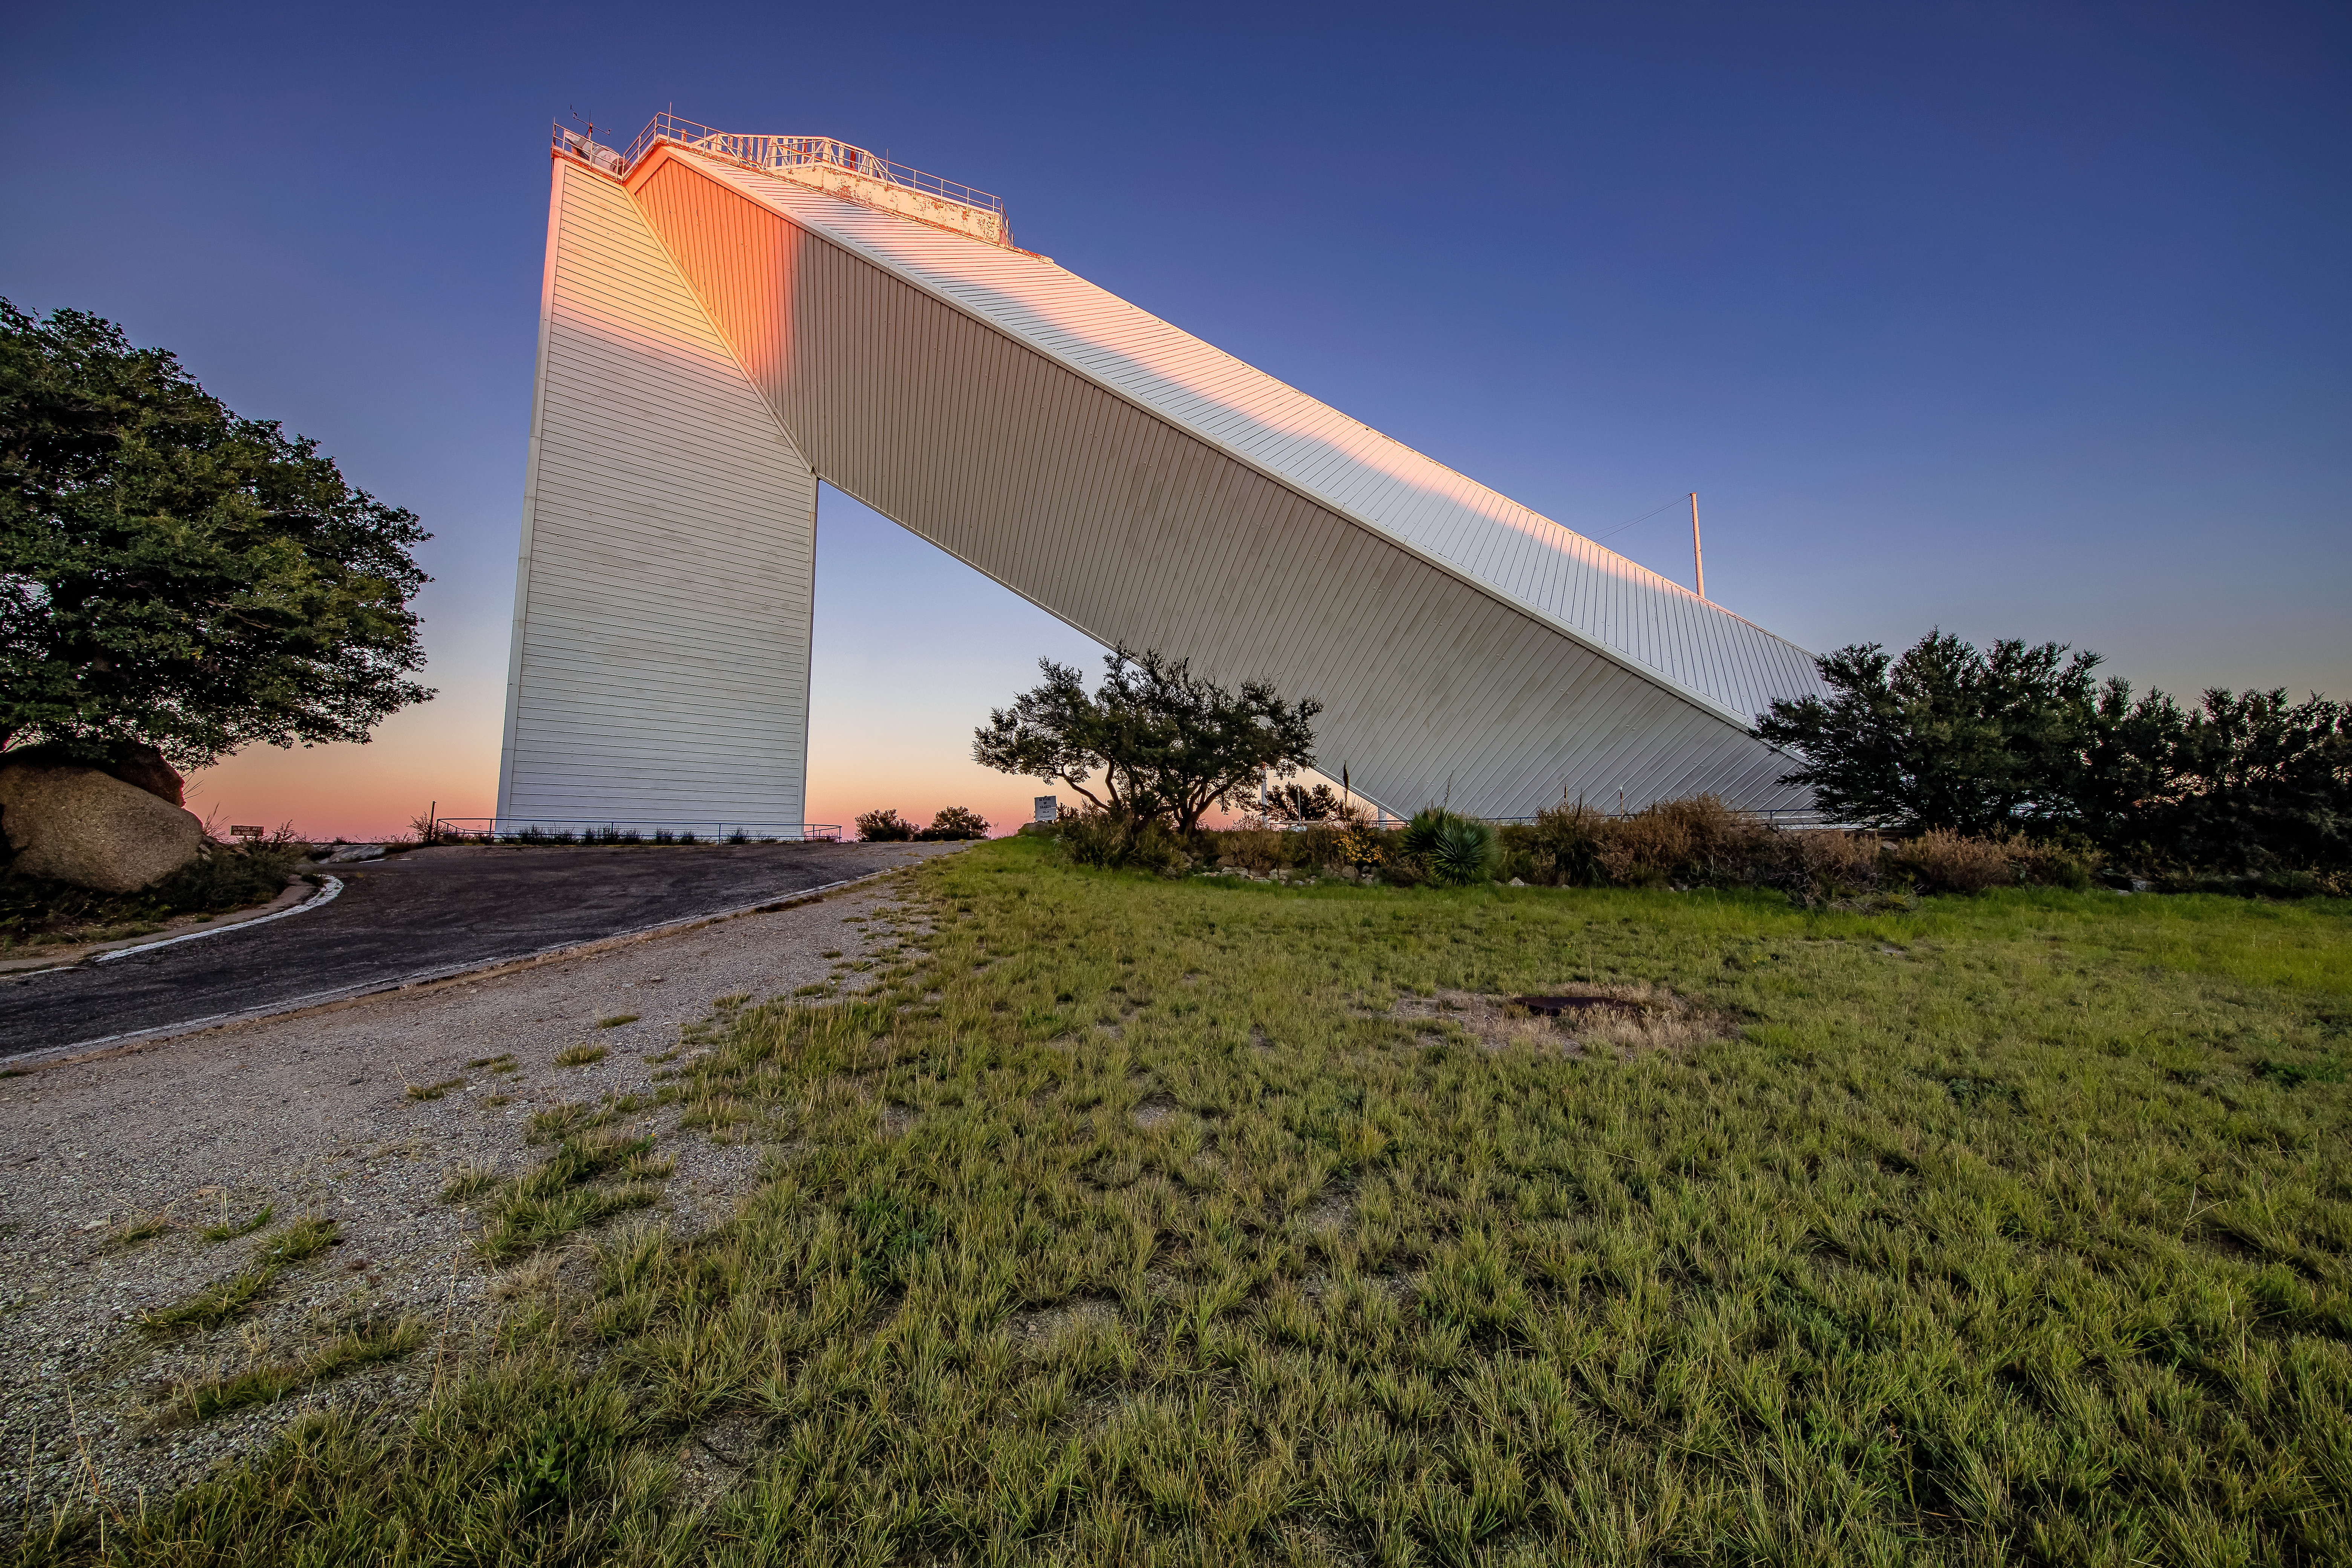

What Goes Up, Must Come Down

The aboveground portion of the McMath-Pierce Solar Telescope at Kitt Peak National Observatory (KPNO), a Program of NSF NOIRLab, is seen here at sunset. The McMath-Pierce Solar Telescope, located about 88 kilometers (55 miles) from Tucson, Arizona, saw its first light in 1962. It continued operating for an impressive 55 years until being decommissioned in 2017. For much of its life, it was the largest solar telescope on Earth. The McMath-Pierce telescope was unusual in that it used a large flat mirror called a heliostat to track the Sun across the sky and continually send sunlight down into an underground tunnel where the telescope itself was located. This helped to minimize hot air currents in the light path of the telescope, which would degrade the quality of the image.

Though decommissioned, the McMath-Pierce Solar Telescope facility is being repurposed as the NOIRLab Windows on the Universe Center for Astronomy Outreach.

Credit: KPNO/NOIRLab/NSF/AURA/D. Salman